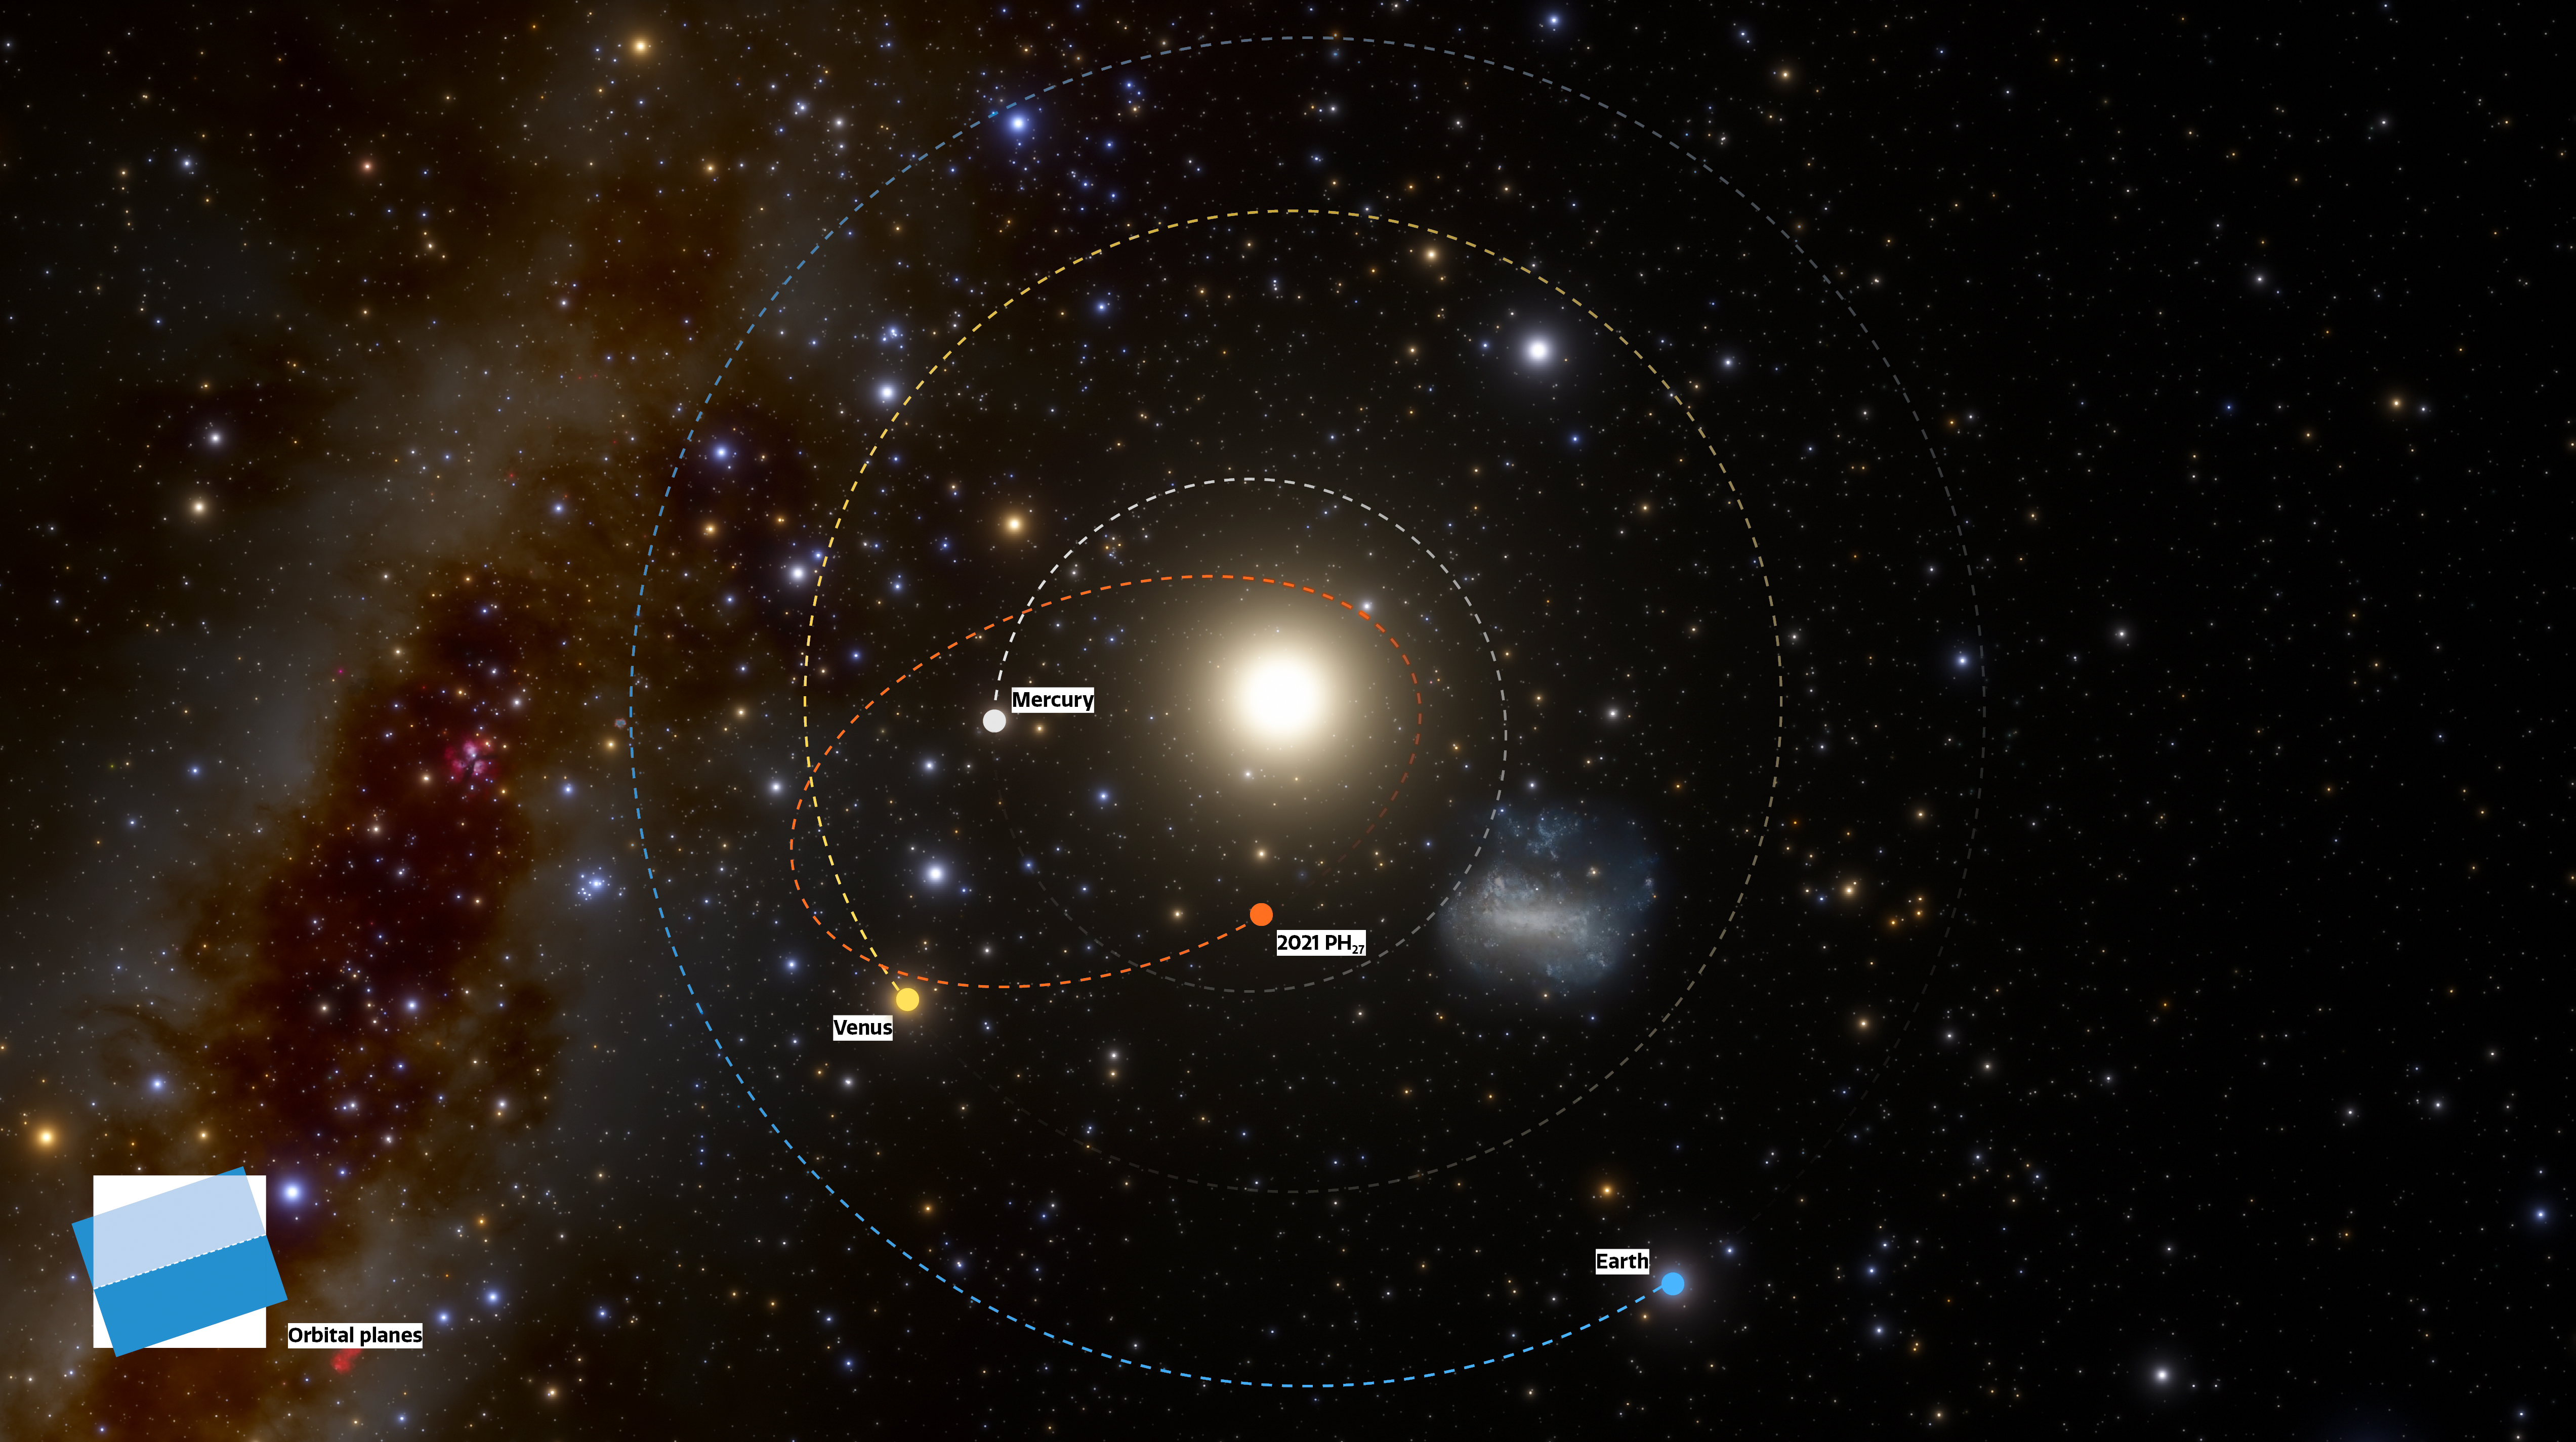

Infographic showing the unusually short orbit of 2021 PH27

The fastest orbital period asteroid in the Solar System has been discovered at NOIRLab’s CTIO using the powerful 570-megapixel Dark Energy Camera (DECam) in Chile — the Sun’s new nearest neighbor. The illustration shows the locations of the planets and asteroid on the discovery night of 13 August 2021, as they would be seen from a vantage point above the Solar System (north).

Credit: CTIO/NOIRLab/NSF/AURA/J. da Silva (Spaceengine)